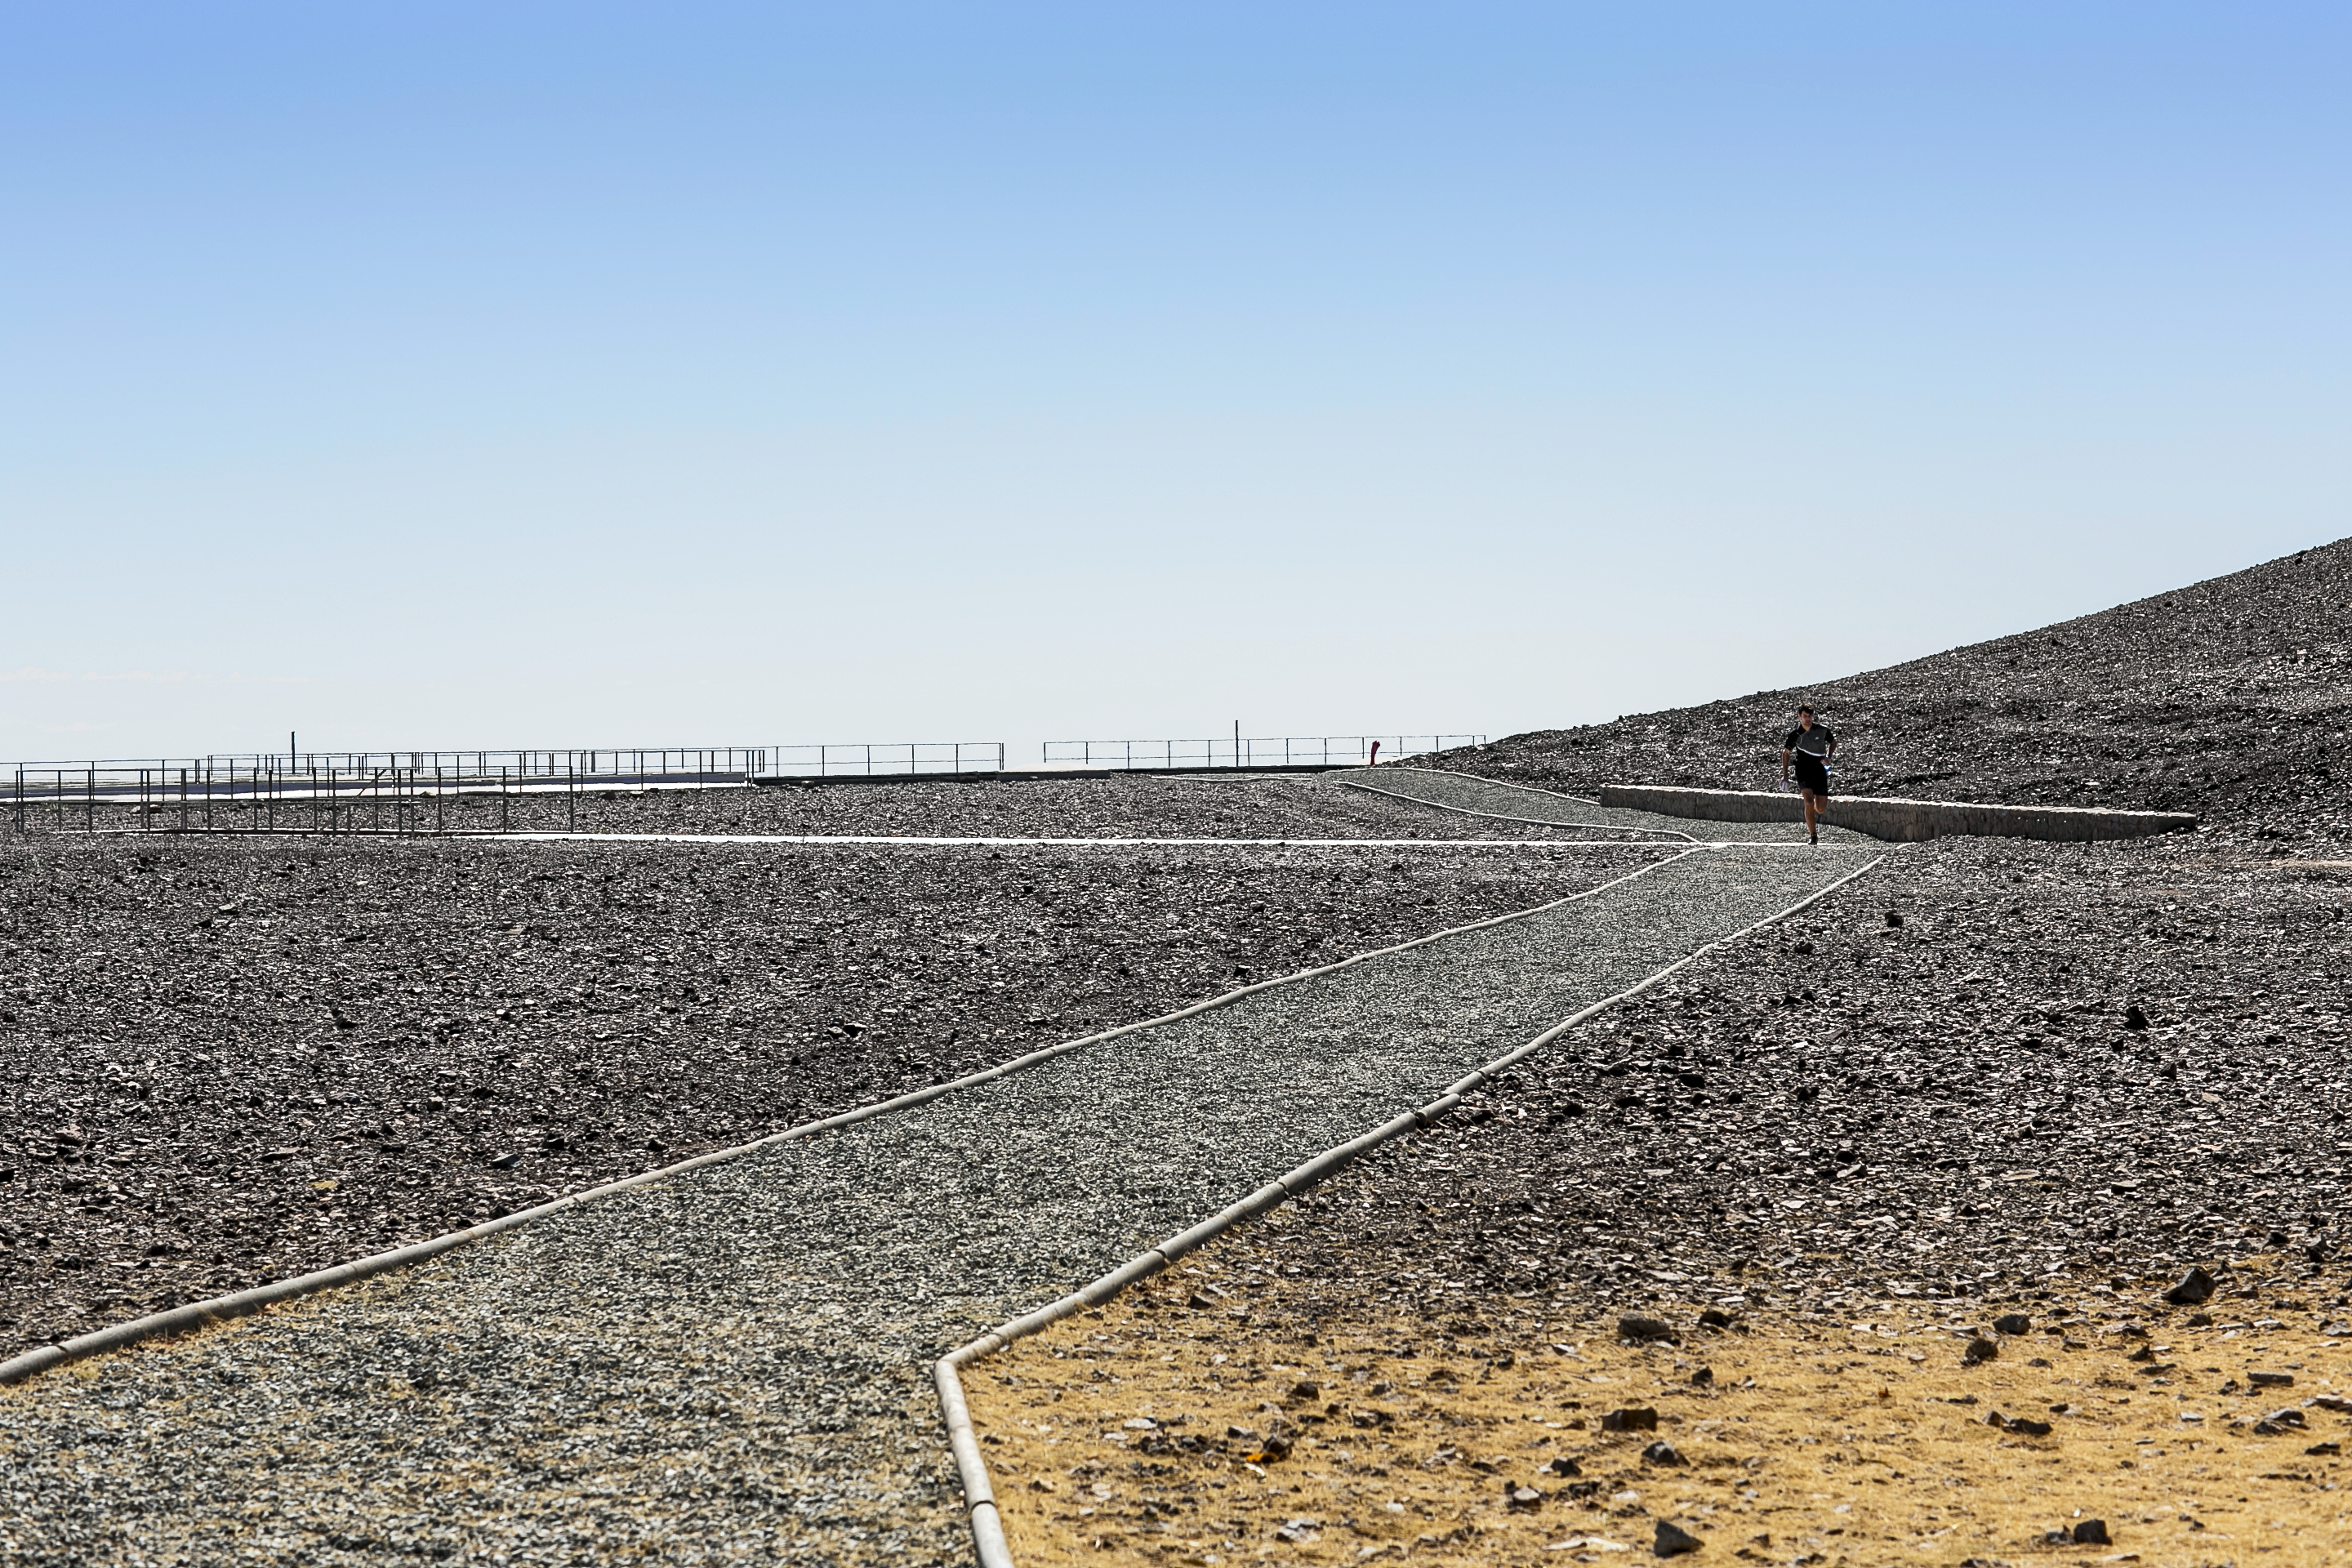

The jogger

Jogger at Paranal Observatory.

Credit: L. Honnorat/ESO